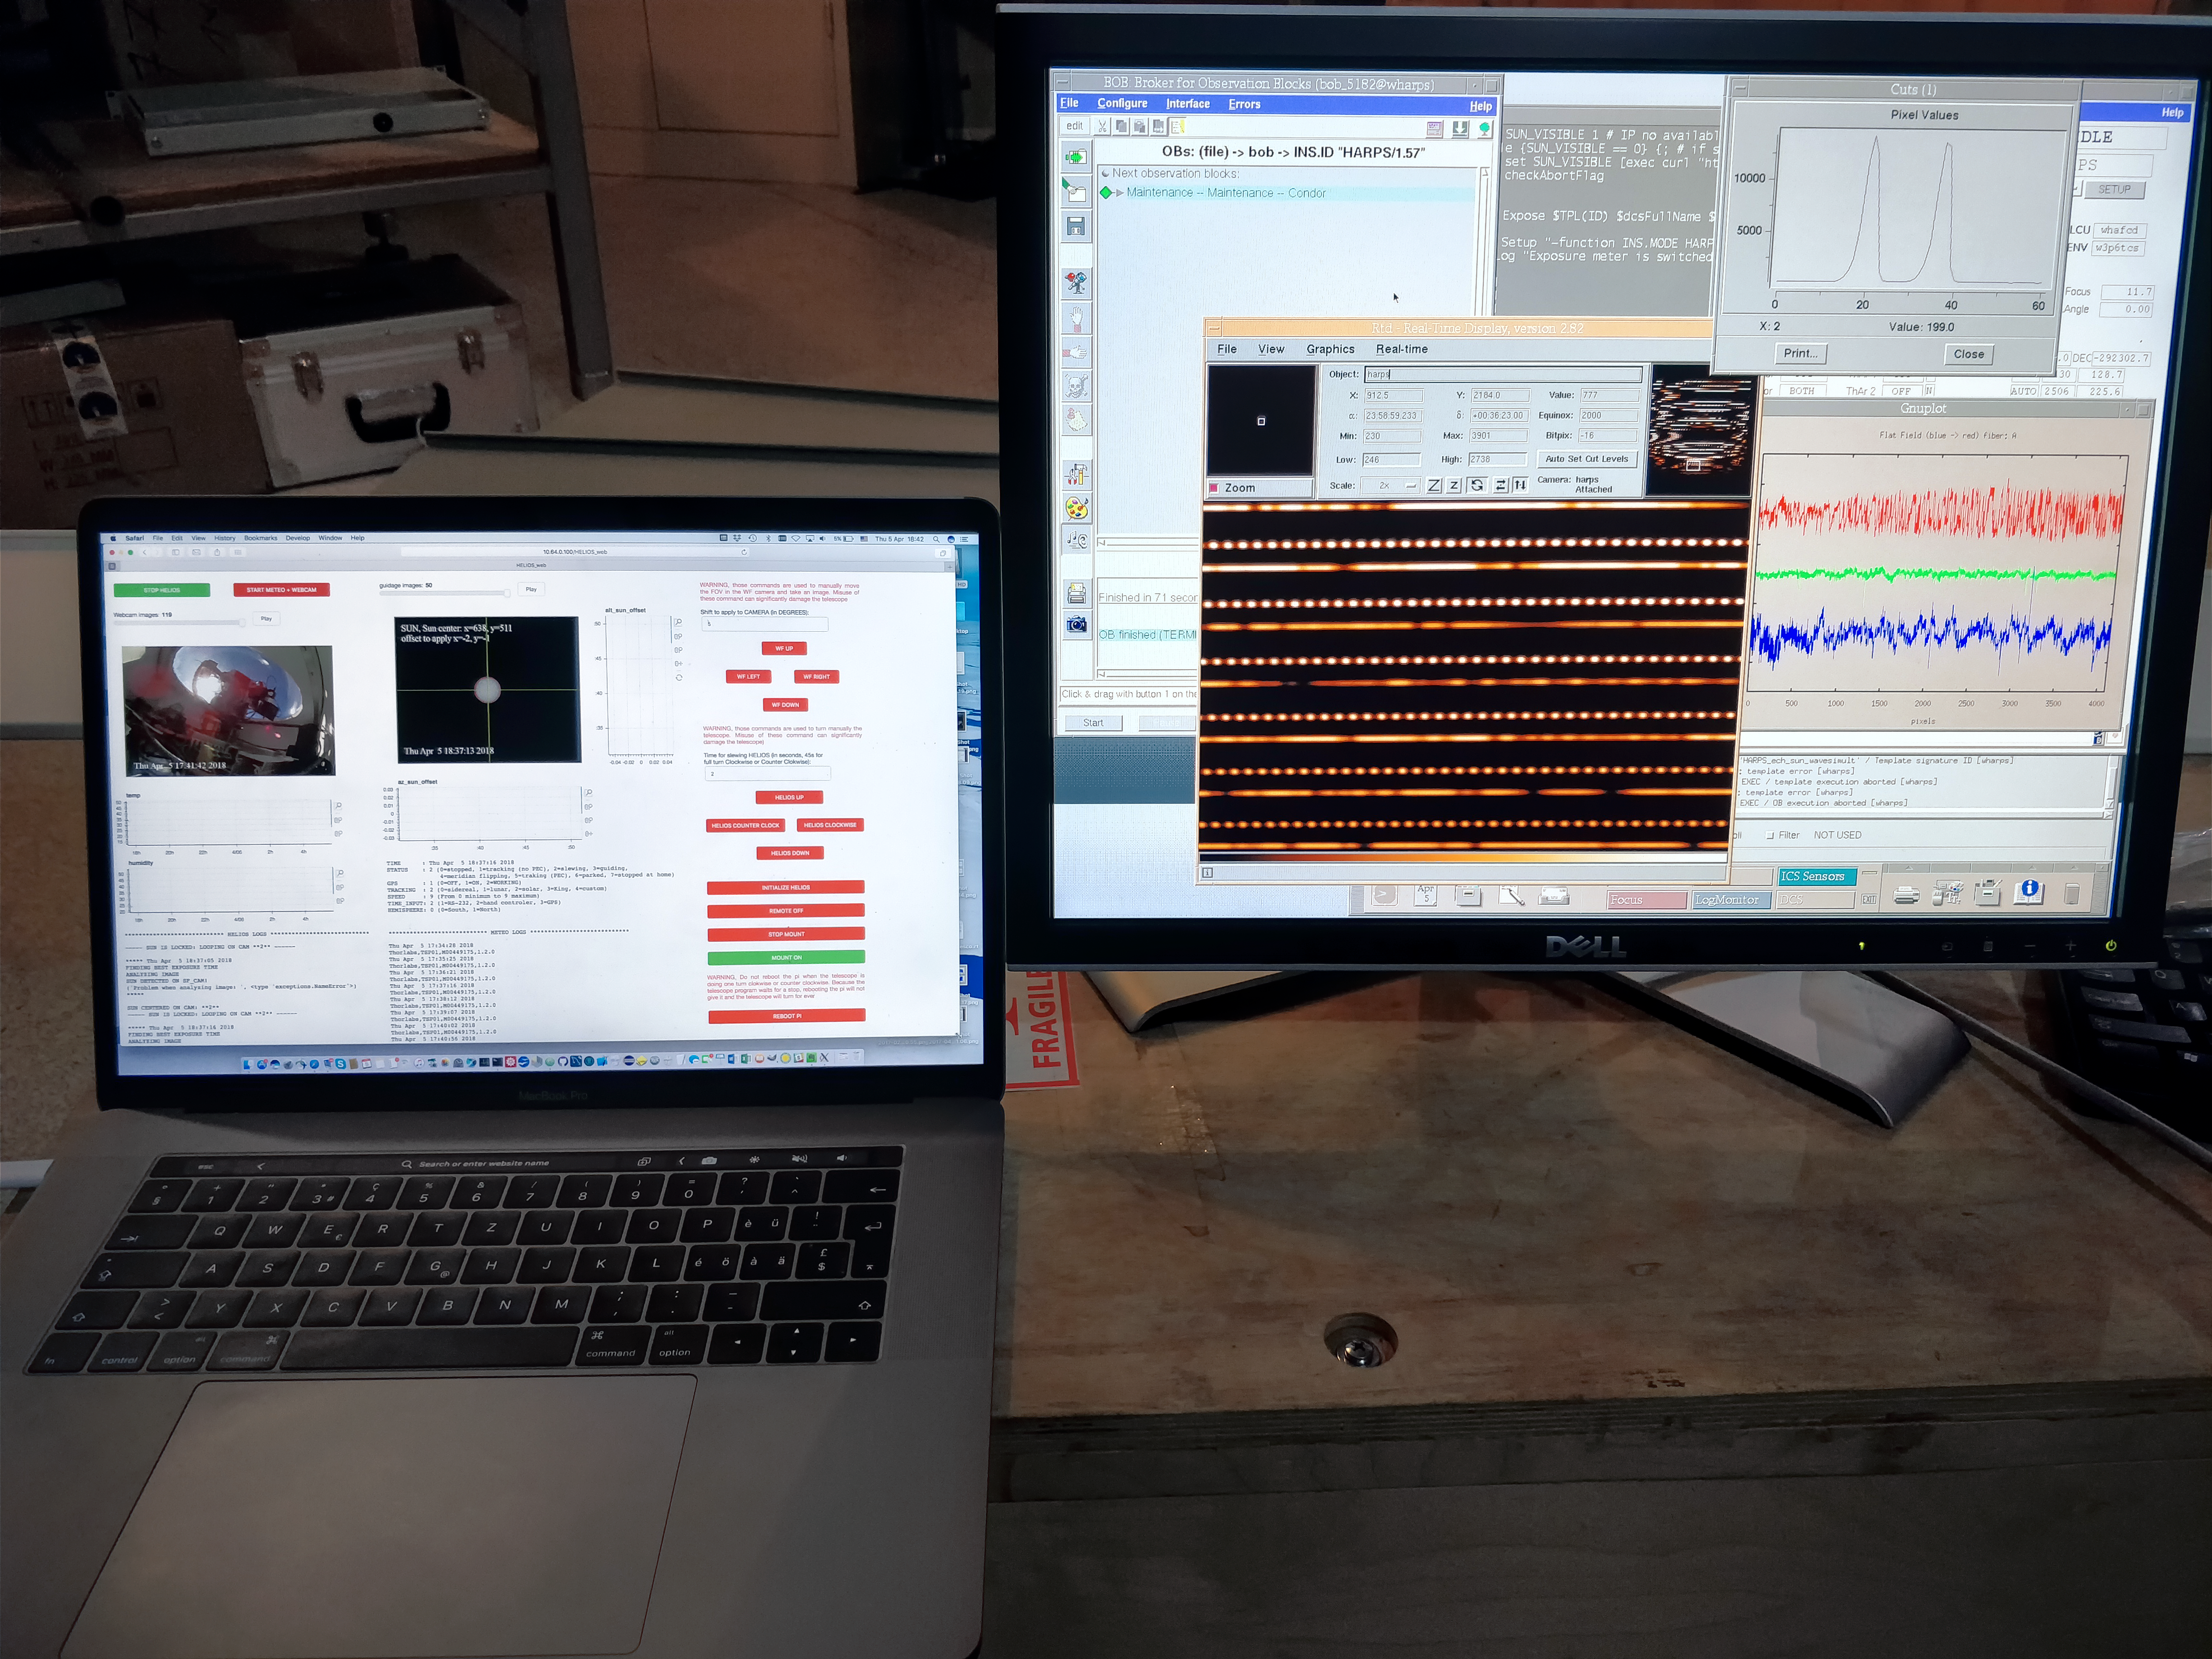

The HELIOS instrument at the ESO 3.6-metre telescope in Chile

HELIOS is an instrument that was installed in April 2018 to feed sunlight via fibre optics to the HARPS (High Accuracy Radial velocity Planet Searcher) spectrograph on the ESO 3.6-metre telescope.

This view shows the first light data as it appeared to astronomers in the control room.

Credit: ESO/X. Dumusque